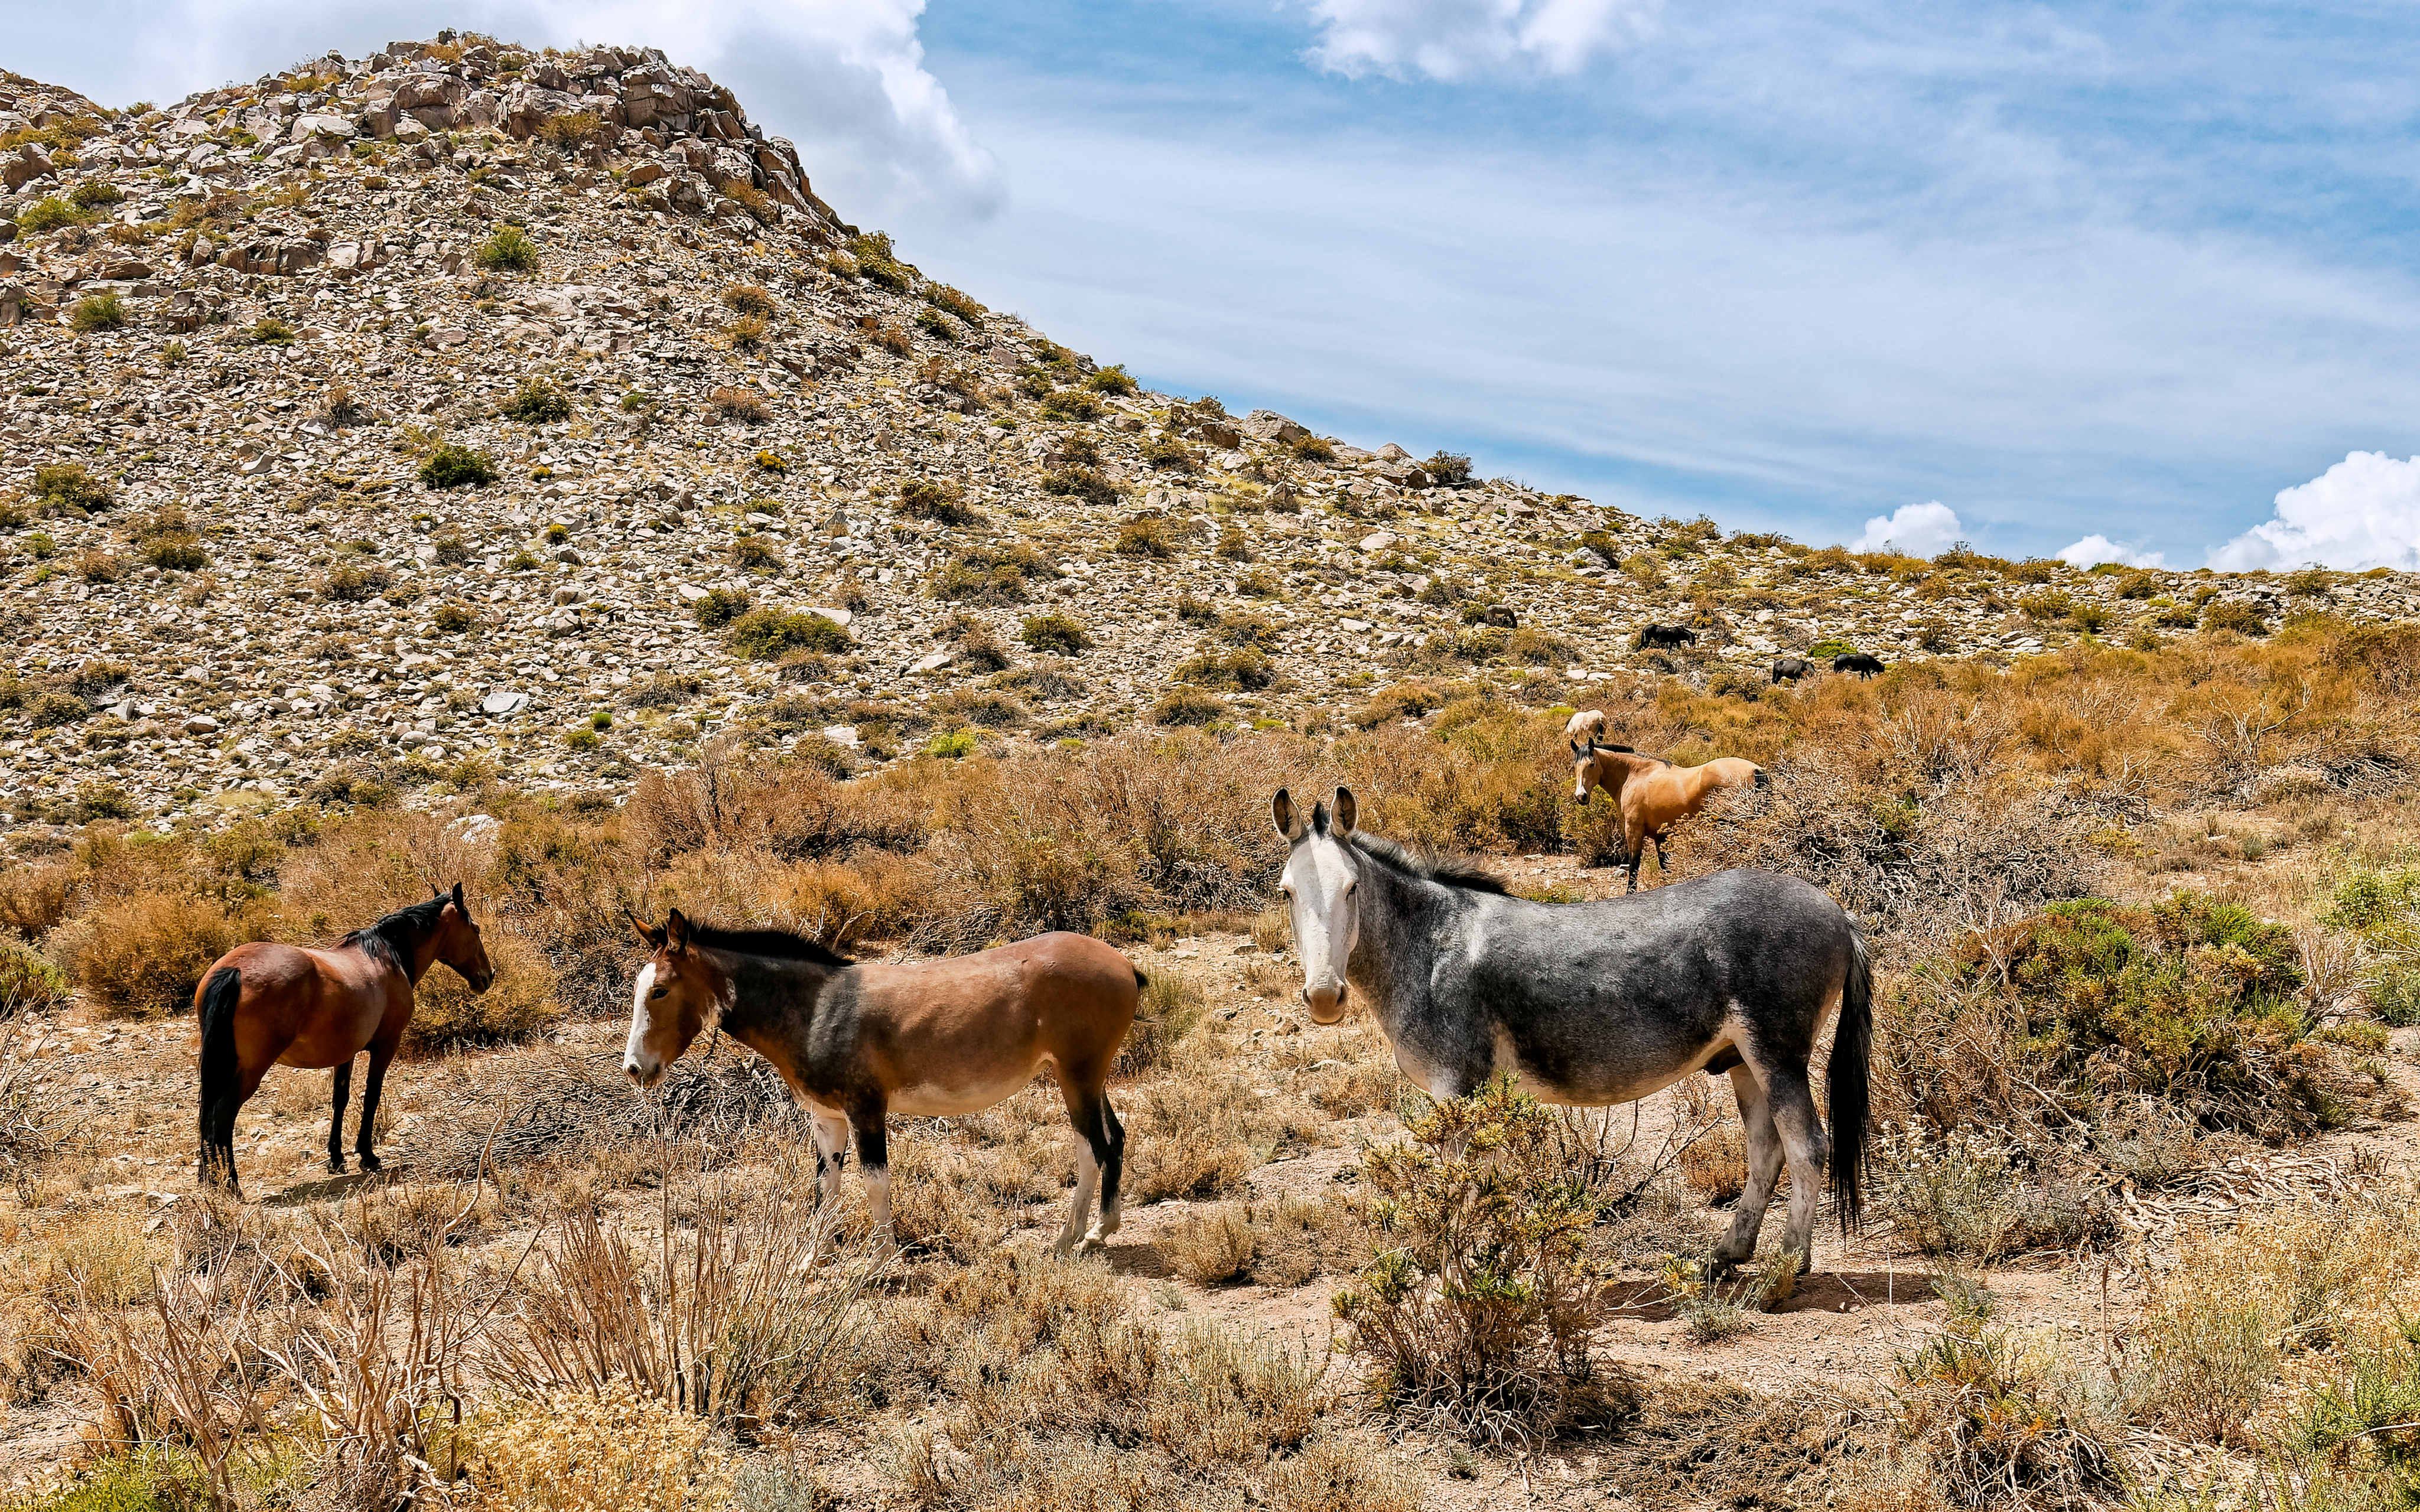

Wild Horses near Rubin Observatory

Wild horses are seen grazing near the NSF–DOE Vera C. Rubin Observatory in Chile.

Credit: RubinObs/NOIRLab/SLAC/NSF/DOE/AURA/W. O'Mullane